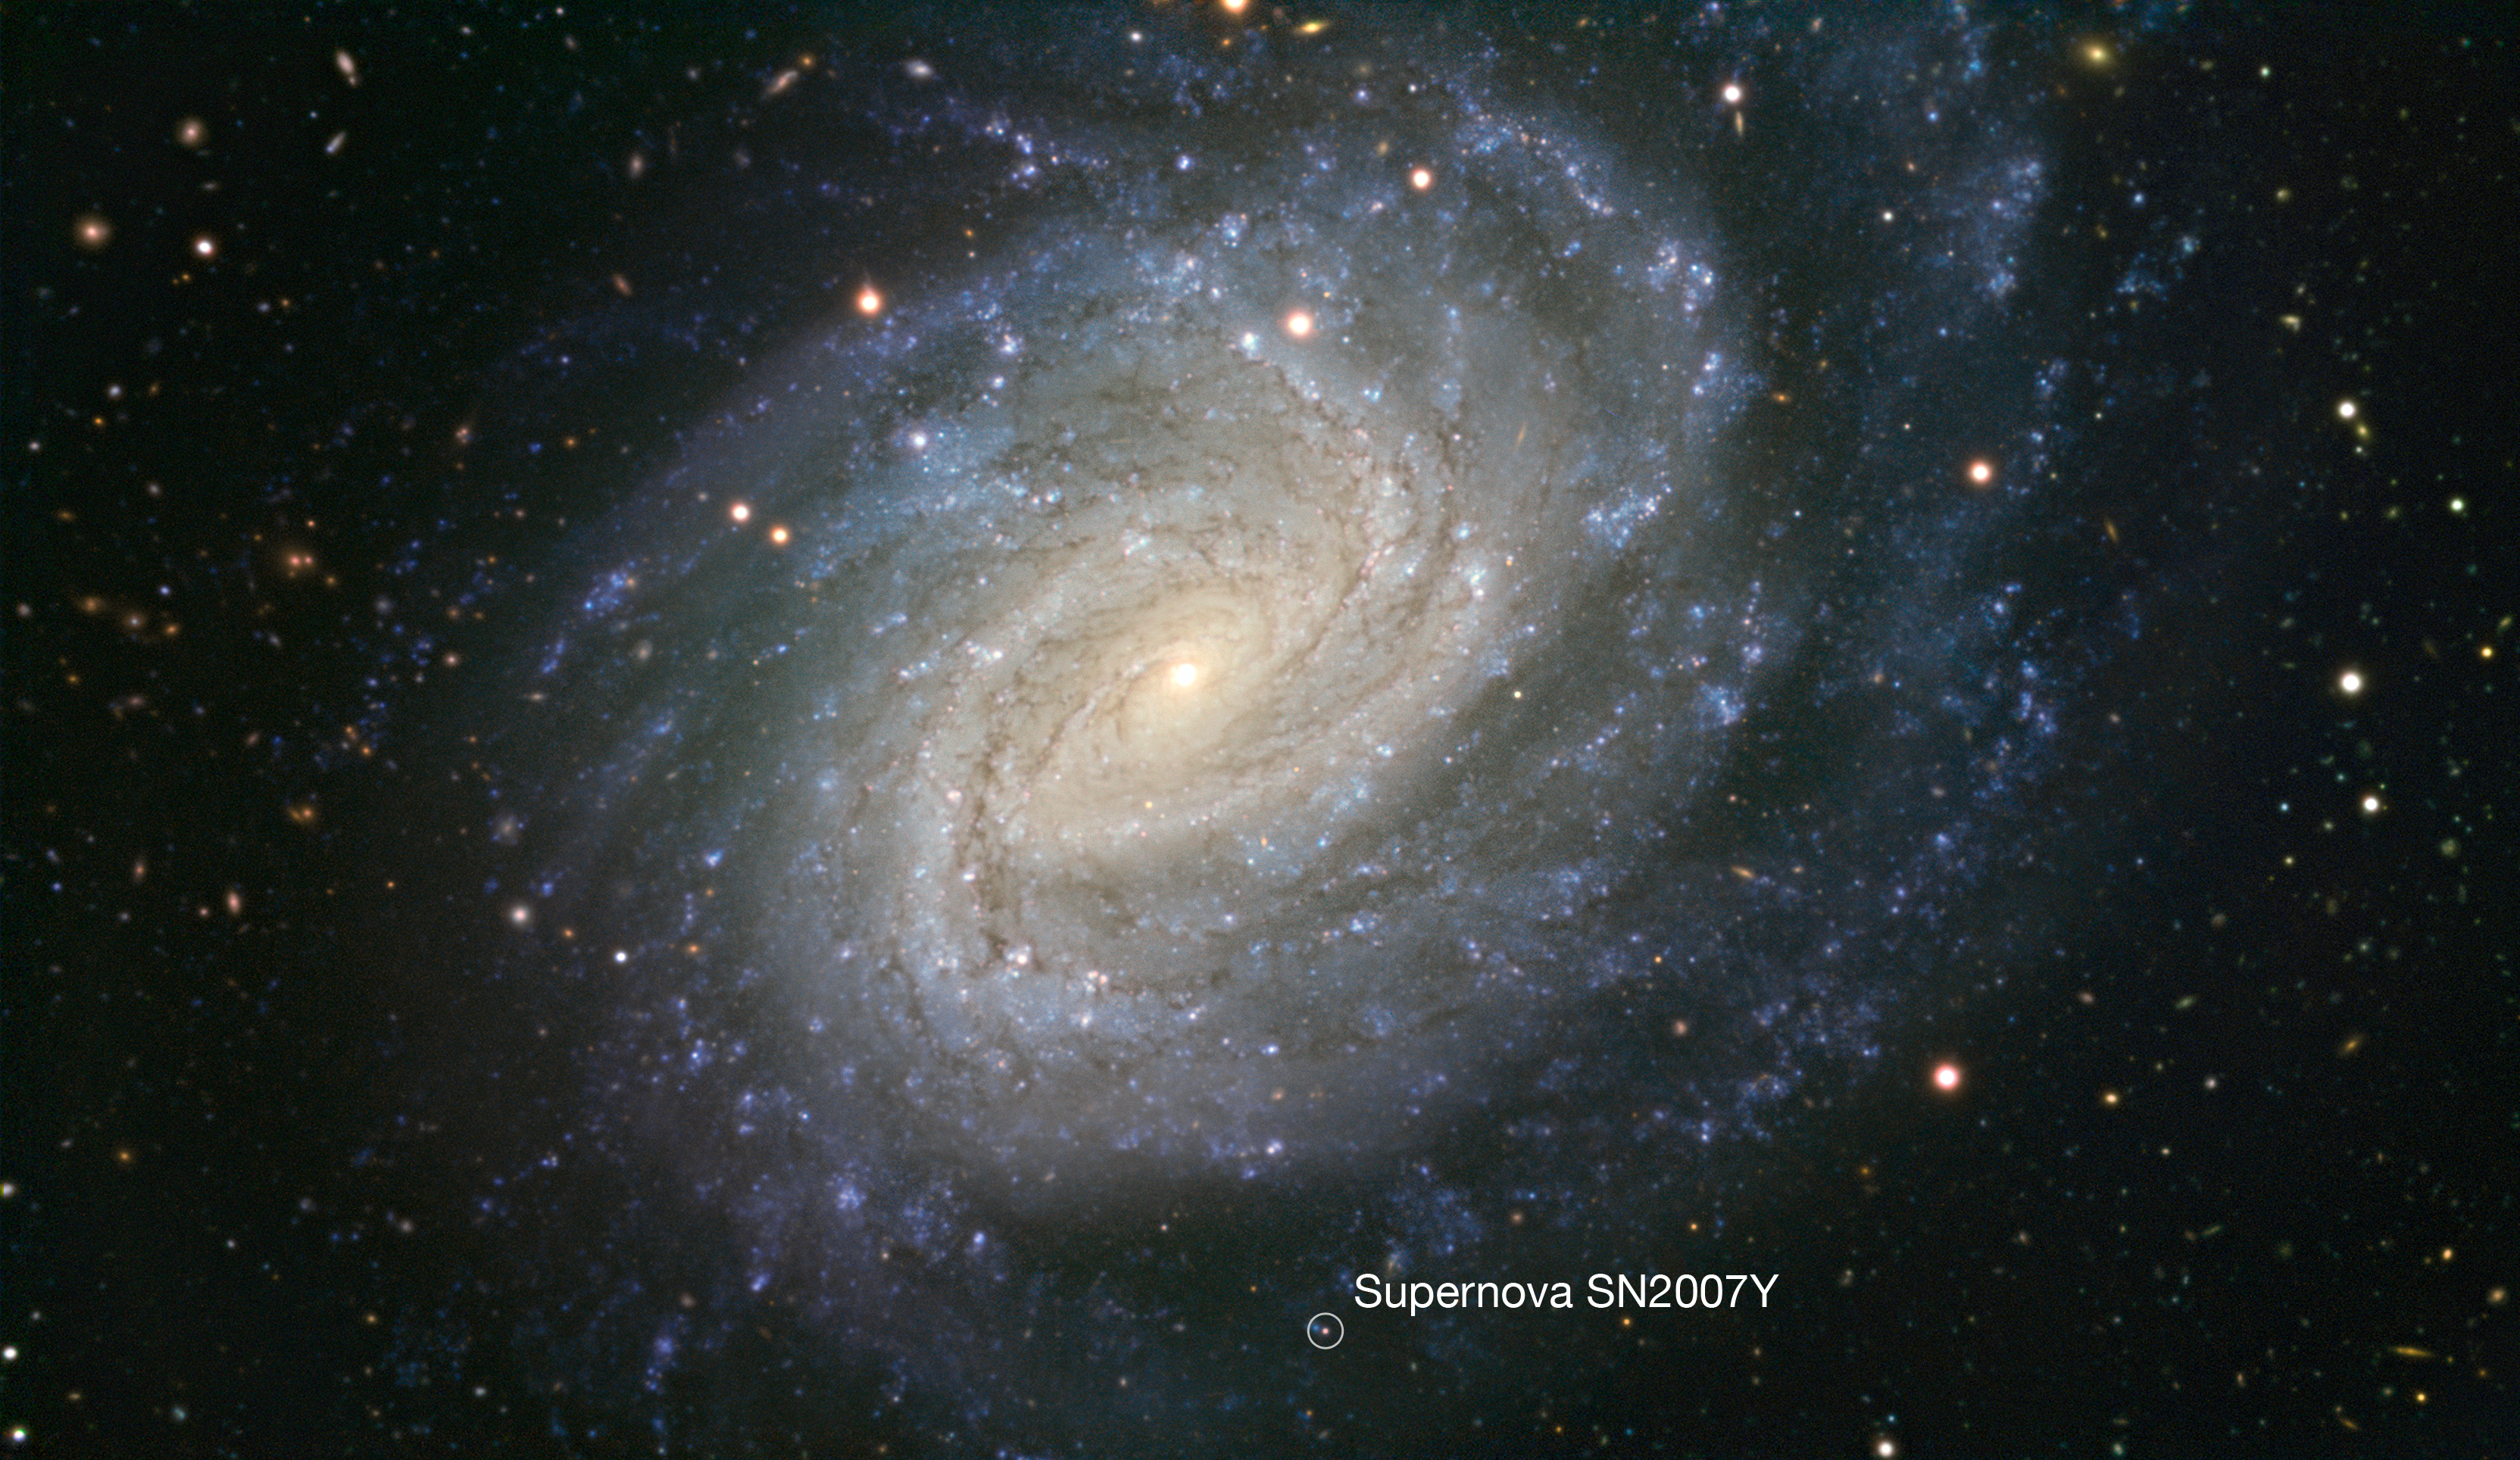

VLT image of the spiral galaxy NGC 1187 (annotated)

This picture taken with ESO’s Very Large Telescope shows the galaxy NGC 1187. This impressive spiral lies about 60 million light-years away in the constellation of Eridanus (The River). NGC 1187 has hosted two supernova explosions during the last thirty years, the latest one in 2007. This supernova is still faintly visible in this picture and is marked with a circle.

Credit: ESO